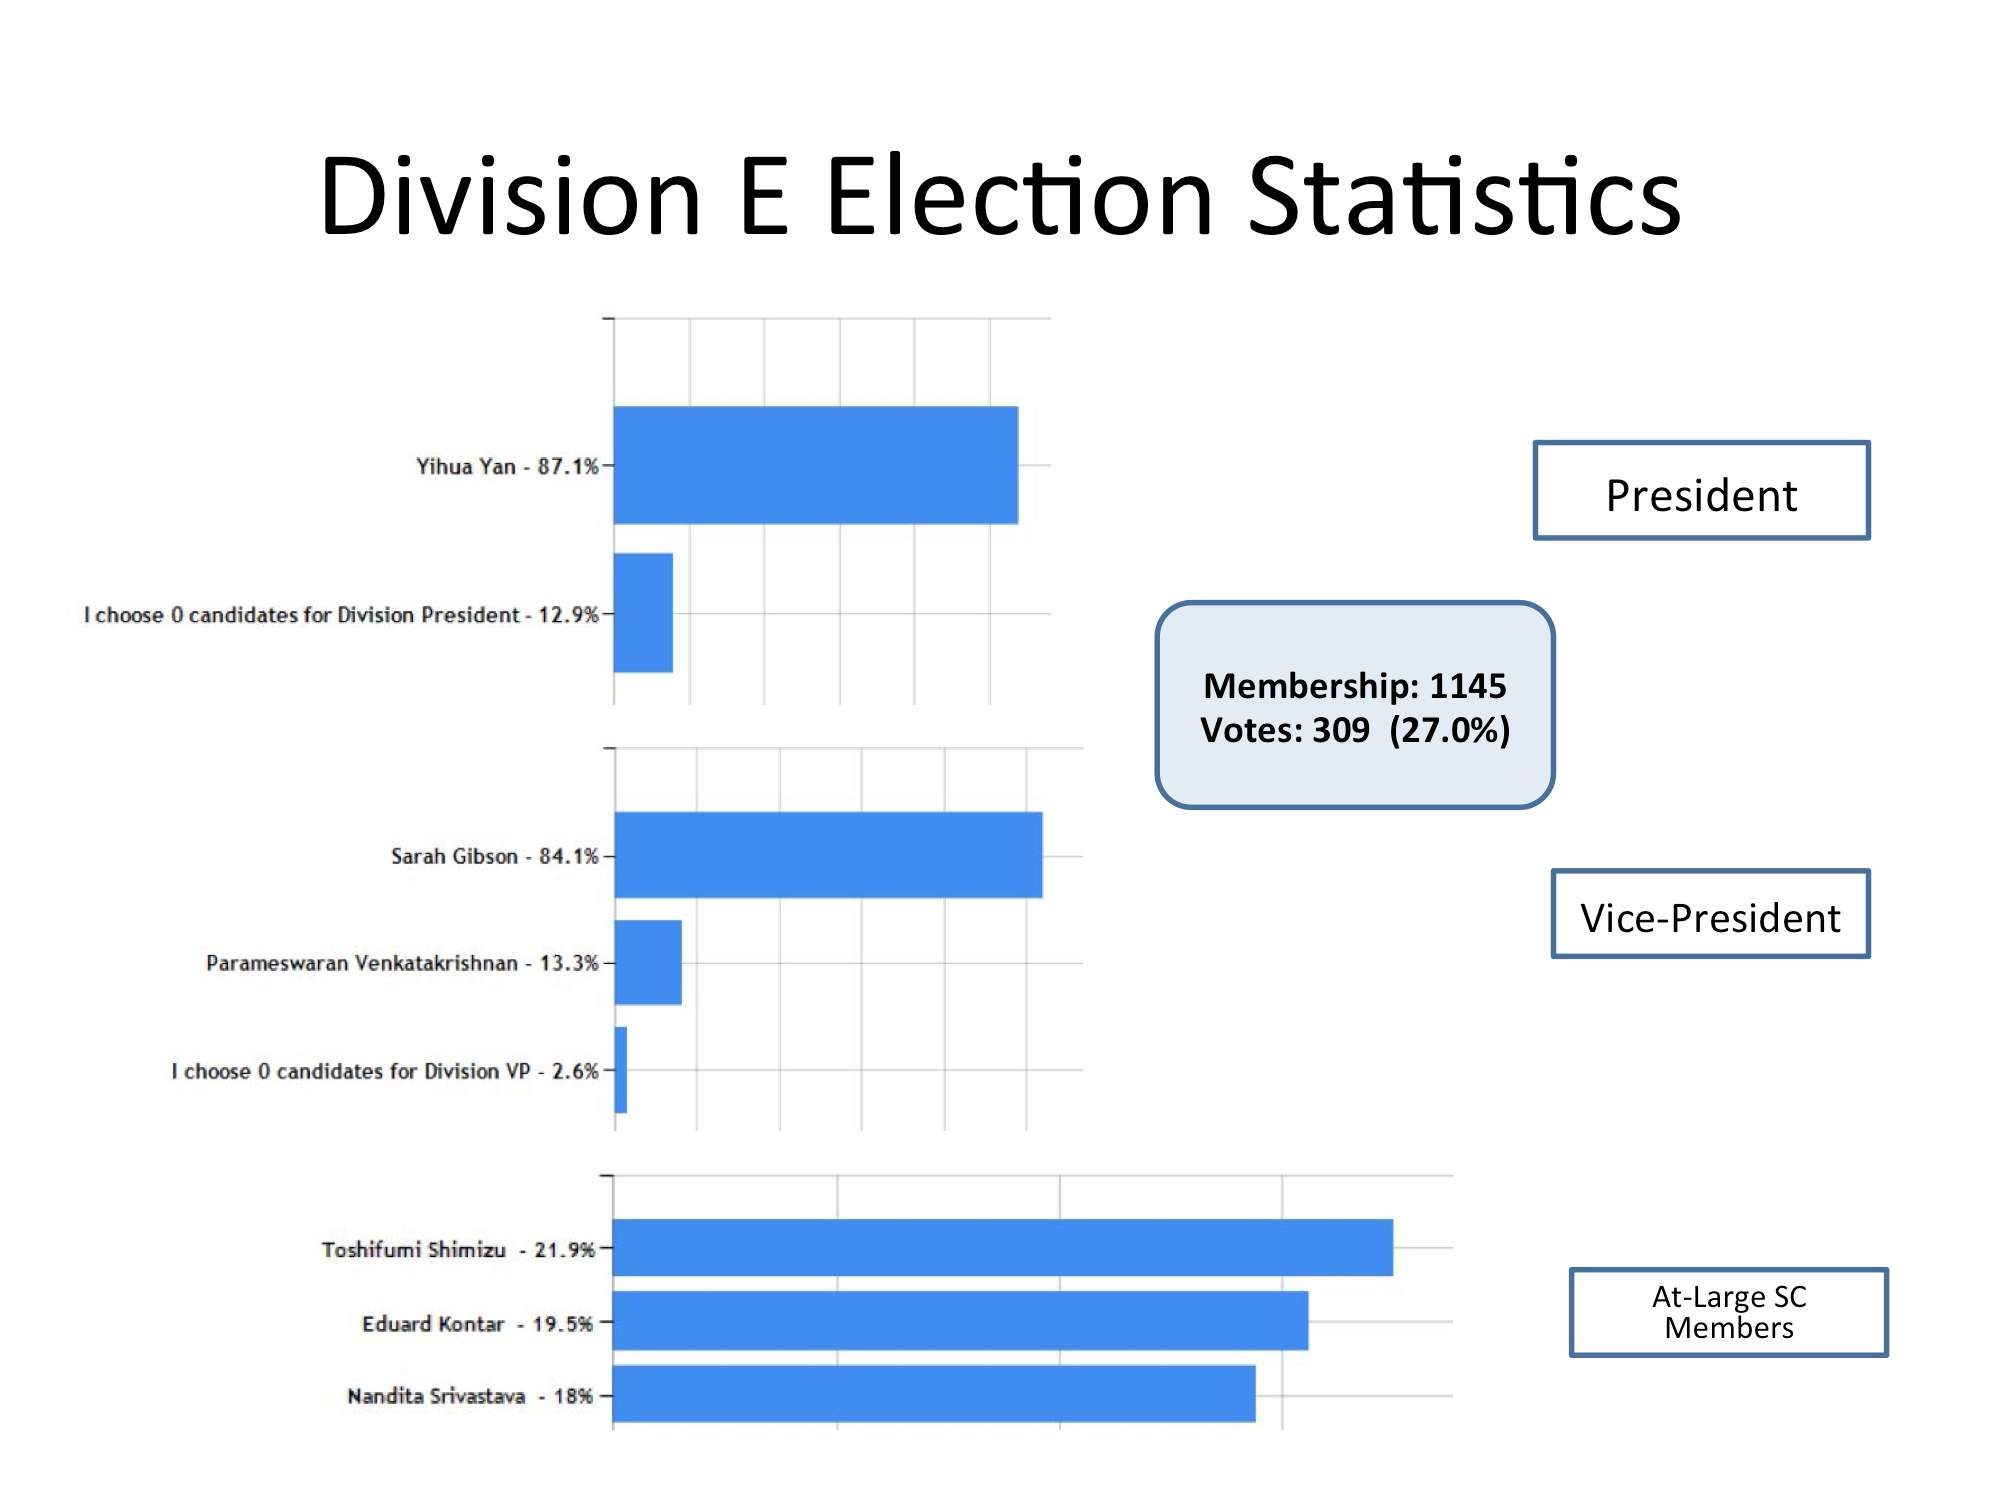

Division E Election Statistics

As of June 2015.

Credit: IAU